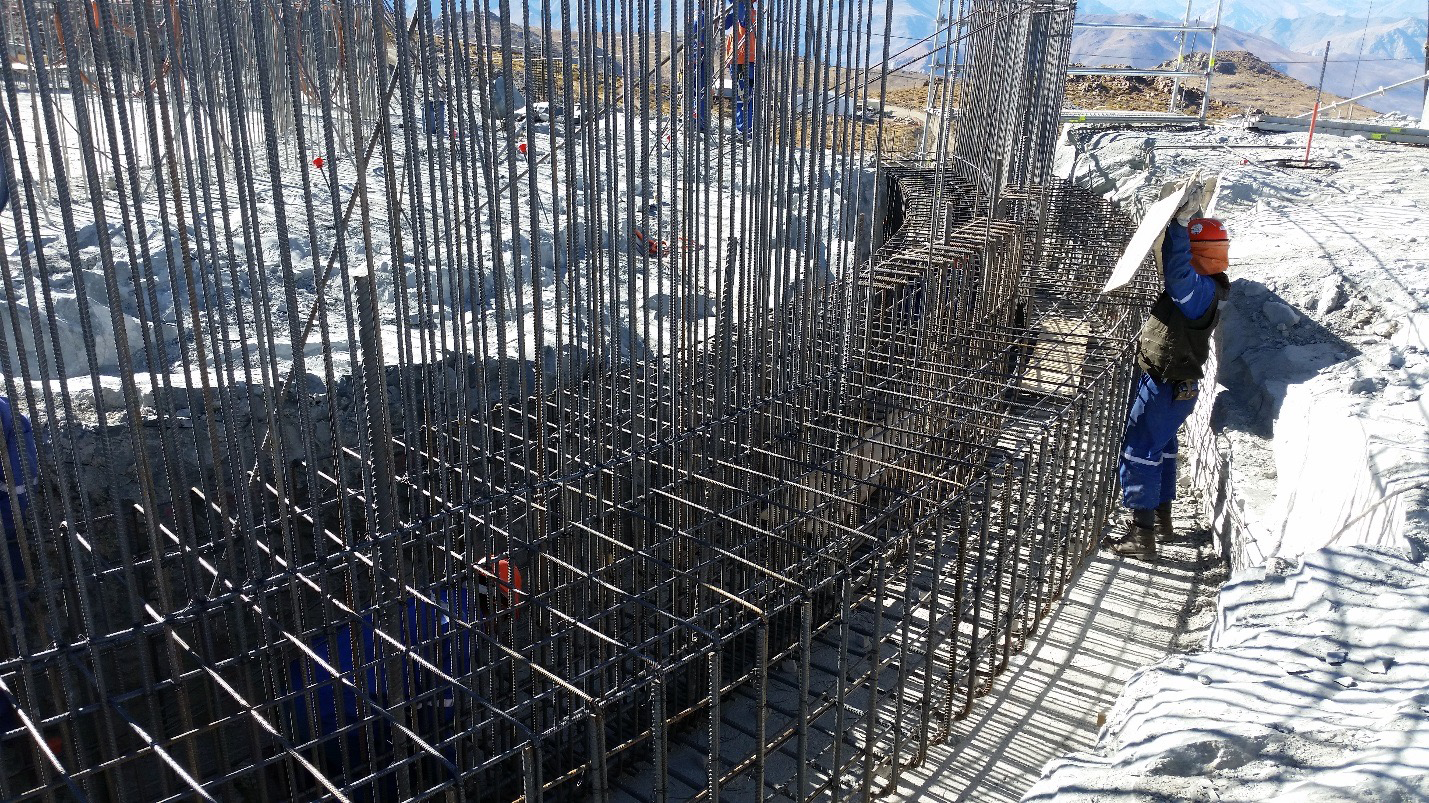

Work on the lower enclosure steel foundation on the main level platform

Work on the lower enclosure steel foundation on the main level platform. Concrete will be poured this week.

Credit: Rubin Observatory/NSF/AURA